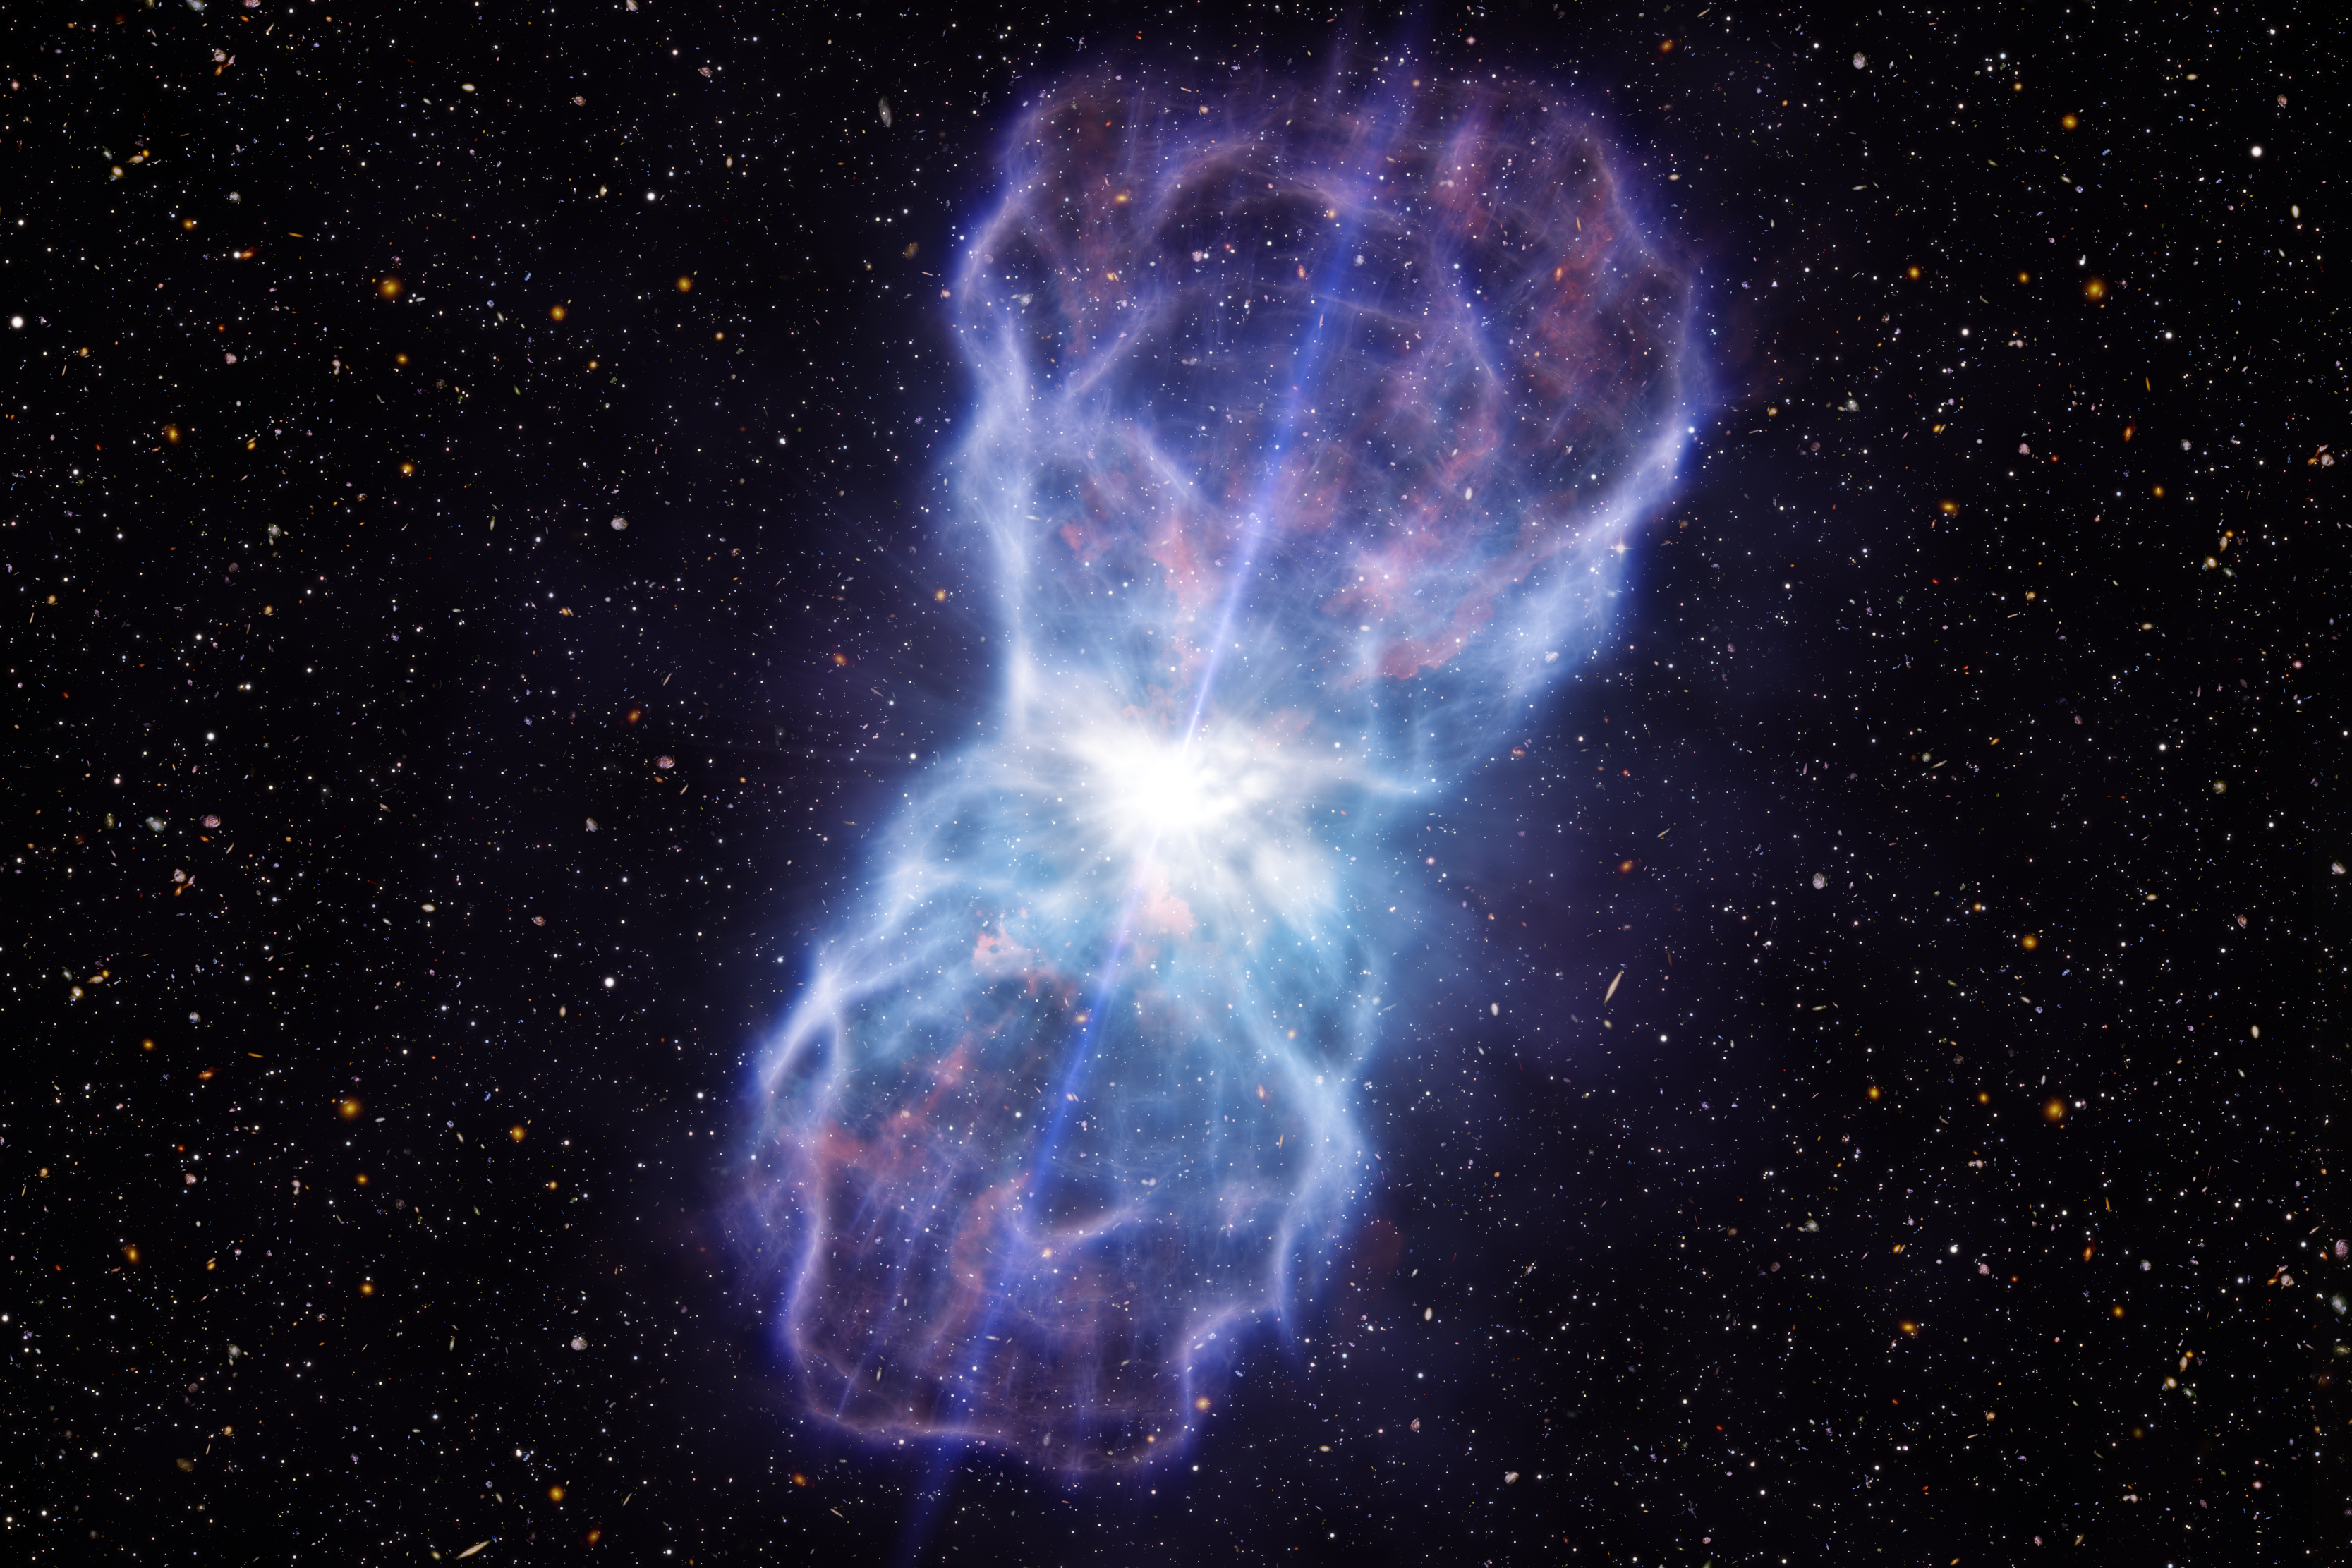

Artist’s impression of the huge outflow ejected from the quasar SDSS J1106+1939

This artist’s impression shows the material ejected from the region around the supermassive black hole in the quasar SDSS J1106+1939. This object has the most energetic outflows ever seen, at least five times more powerful than any that have been observed to date. Quasars are extremely bright galactic centres powered by supermassive black holes. Many blast huge amounts of material out into their host galaxies, and these outflows play a key role in the evolution of galaxies. But, before this object was studied, the observed outflows weren’t as powerful as predicted by theorists. The very bright quasar appears at the centre of the picture and the outflow spreads about 1000 light-years out into the surrounding galaxy.

Credit: ESO/L. Calçada